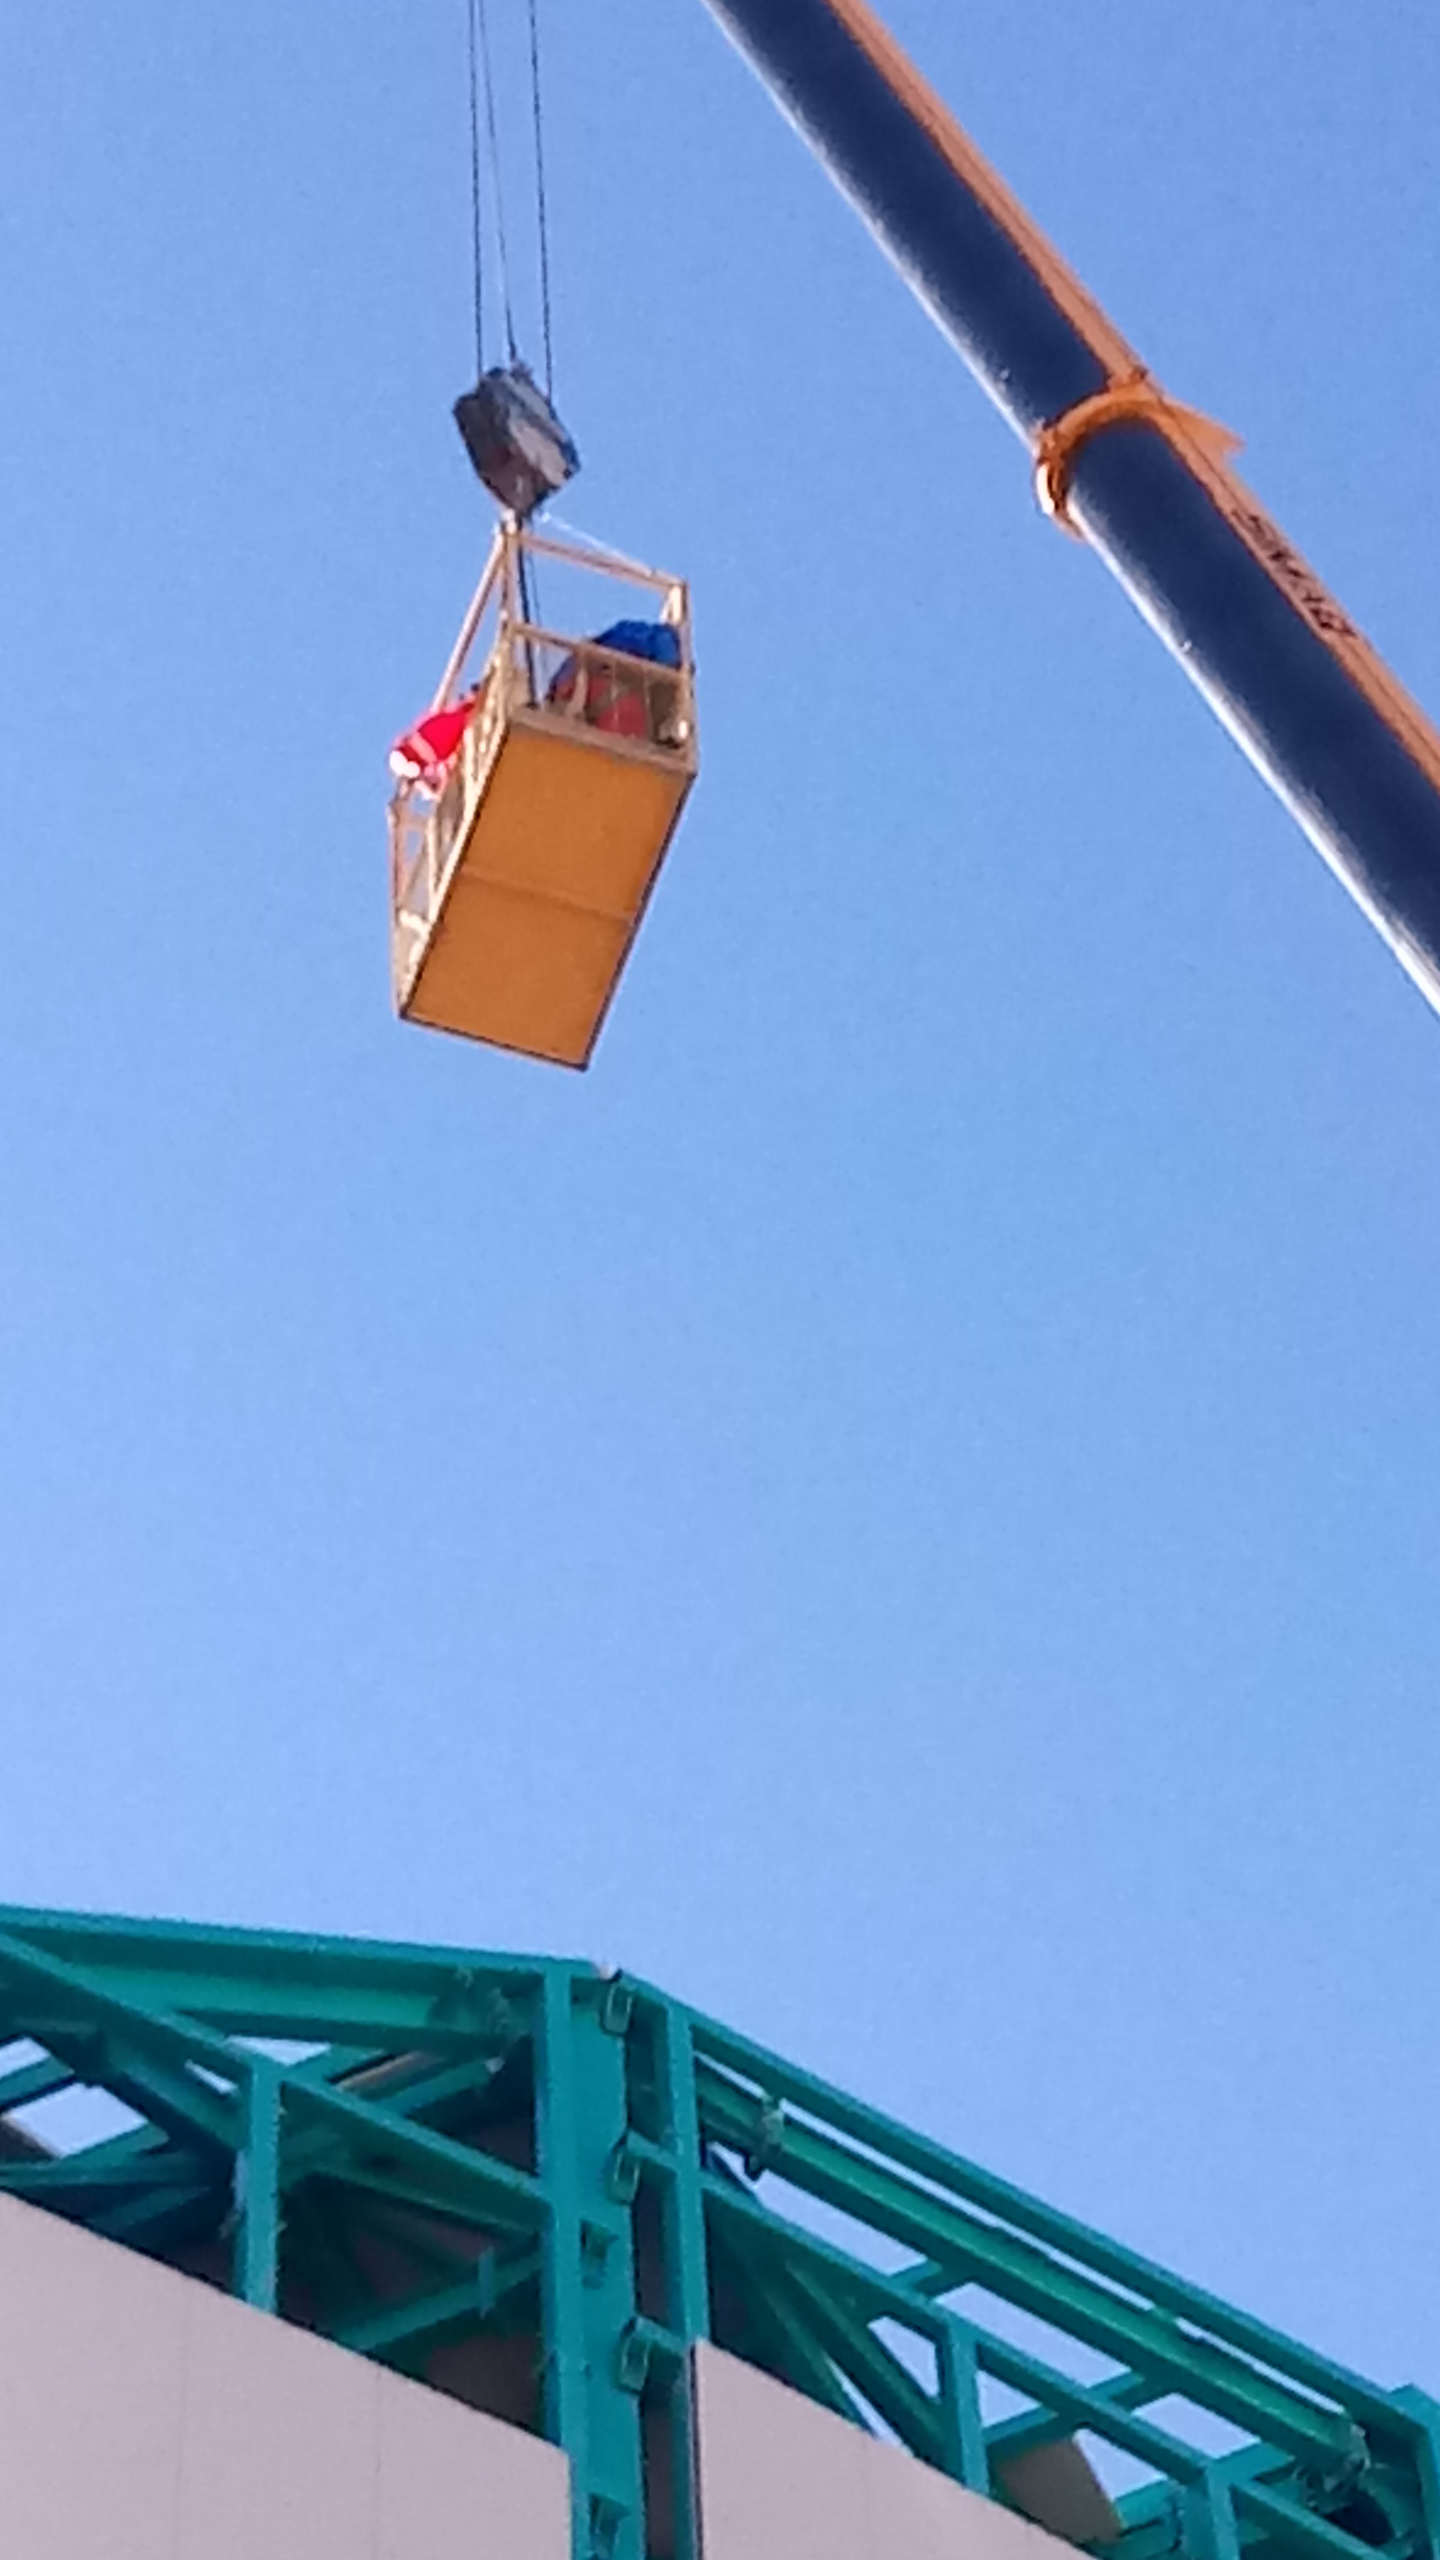

Summit Inspection #3

A third summit inspection occurred on April 28th (see photos). Like previous inspections, all social distancing and strict safety measures were adhered to, and this trip uncovered no major issues. The team on this visit included Hernán Hererra, Dome technical lead for Rubin Observatory, and a technician from the Italian Dome vendor (EIE), Fabio Serafin, who lives in Chile. They used the mobile crane to access the Dome roof and upper shutter for a full inspection and carried out several maintenance tasks. The following day, another small team went to the summit to inspect and test elements of the Coating Chamber. Next week a summit trip is planned to receive and unload a container with more Dome cladding, which is the last shipment that was in transit when the international restrictions went into effect. Another upcoming planned visit will target electrical maintenance tasks. As winter weather approaches, more visits will likely be necessary to keep everything well maintained.

Credit: Rubin Observatory/NSF/AURA